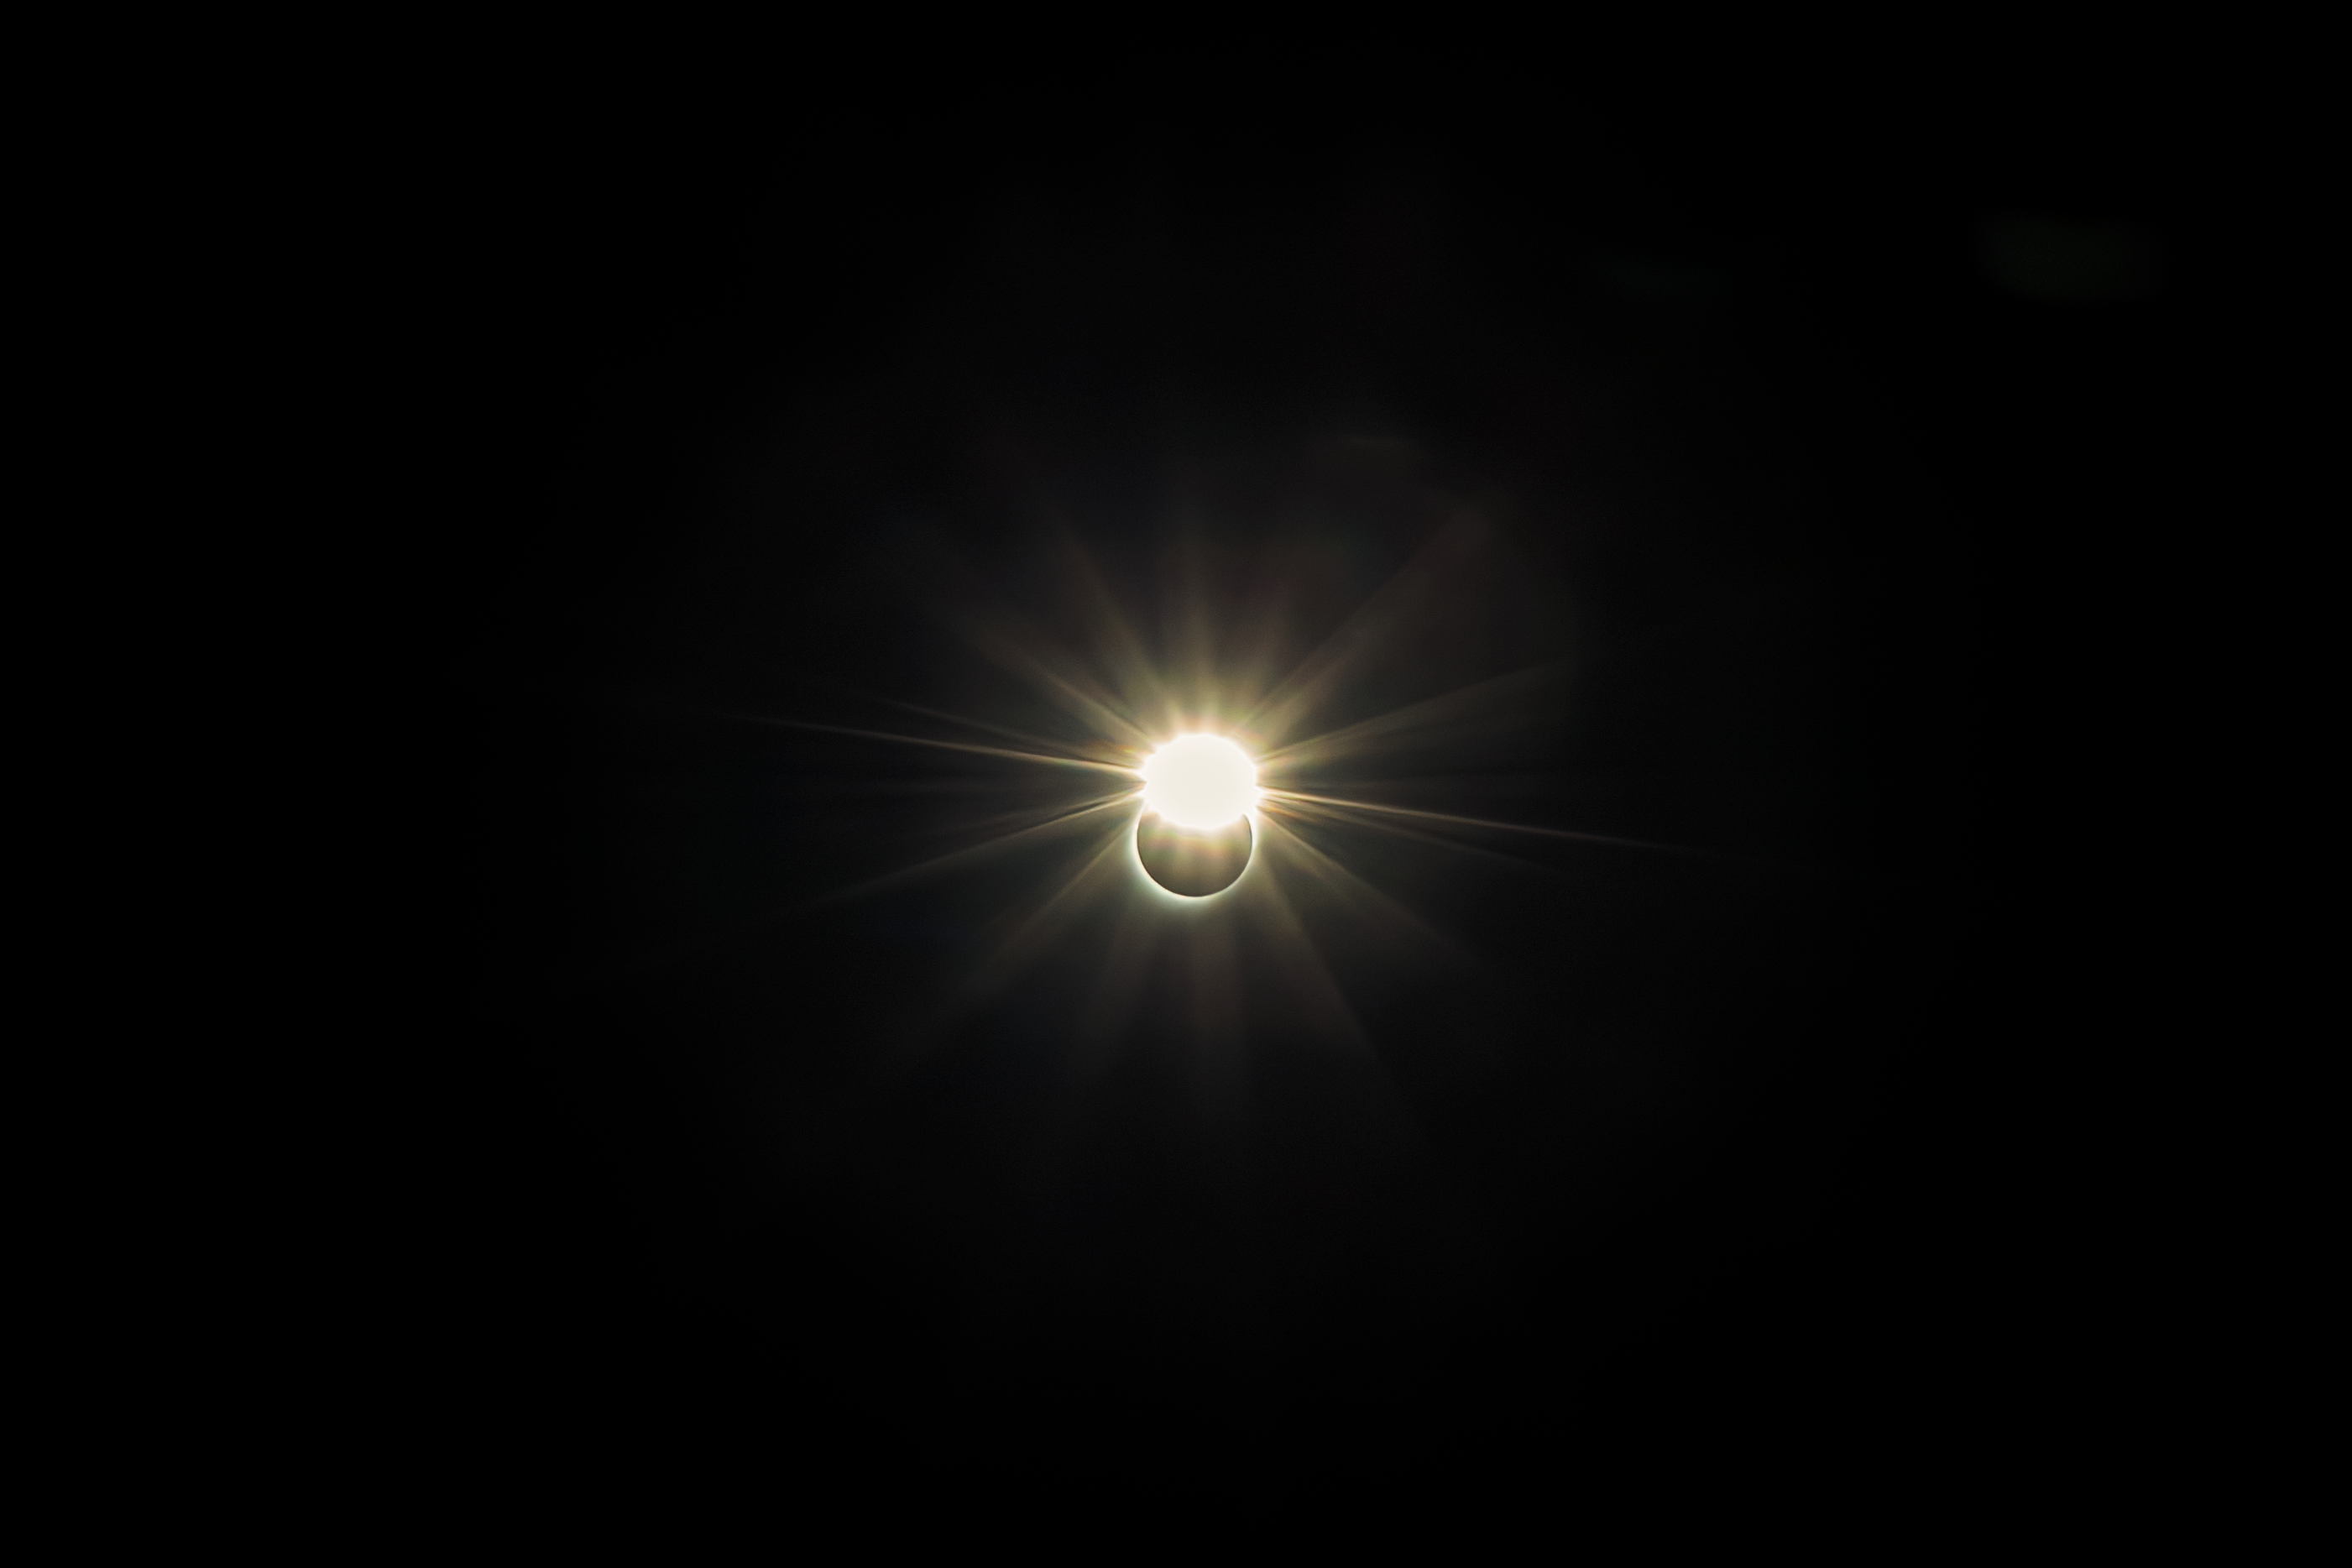

Solar Eclipse over Gemini South

The total solar eclipse seen over Gemini South on 2 July 2019. Gemini South is a part of the International Gemini Observatory, a program of NSF NOIRLab.

Credit: International Gemini Observatory/NOIRLab/AURA/NSF/M. Paredes